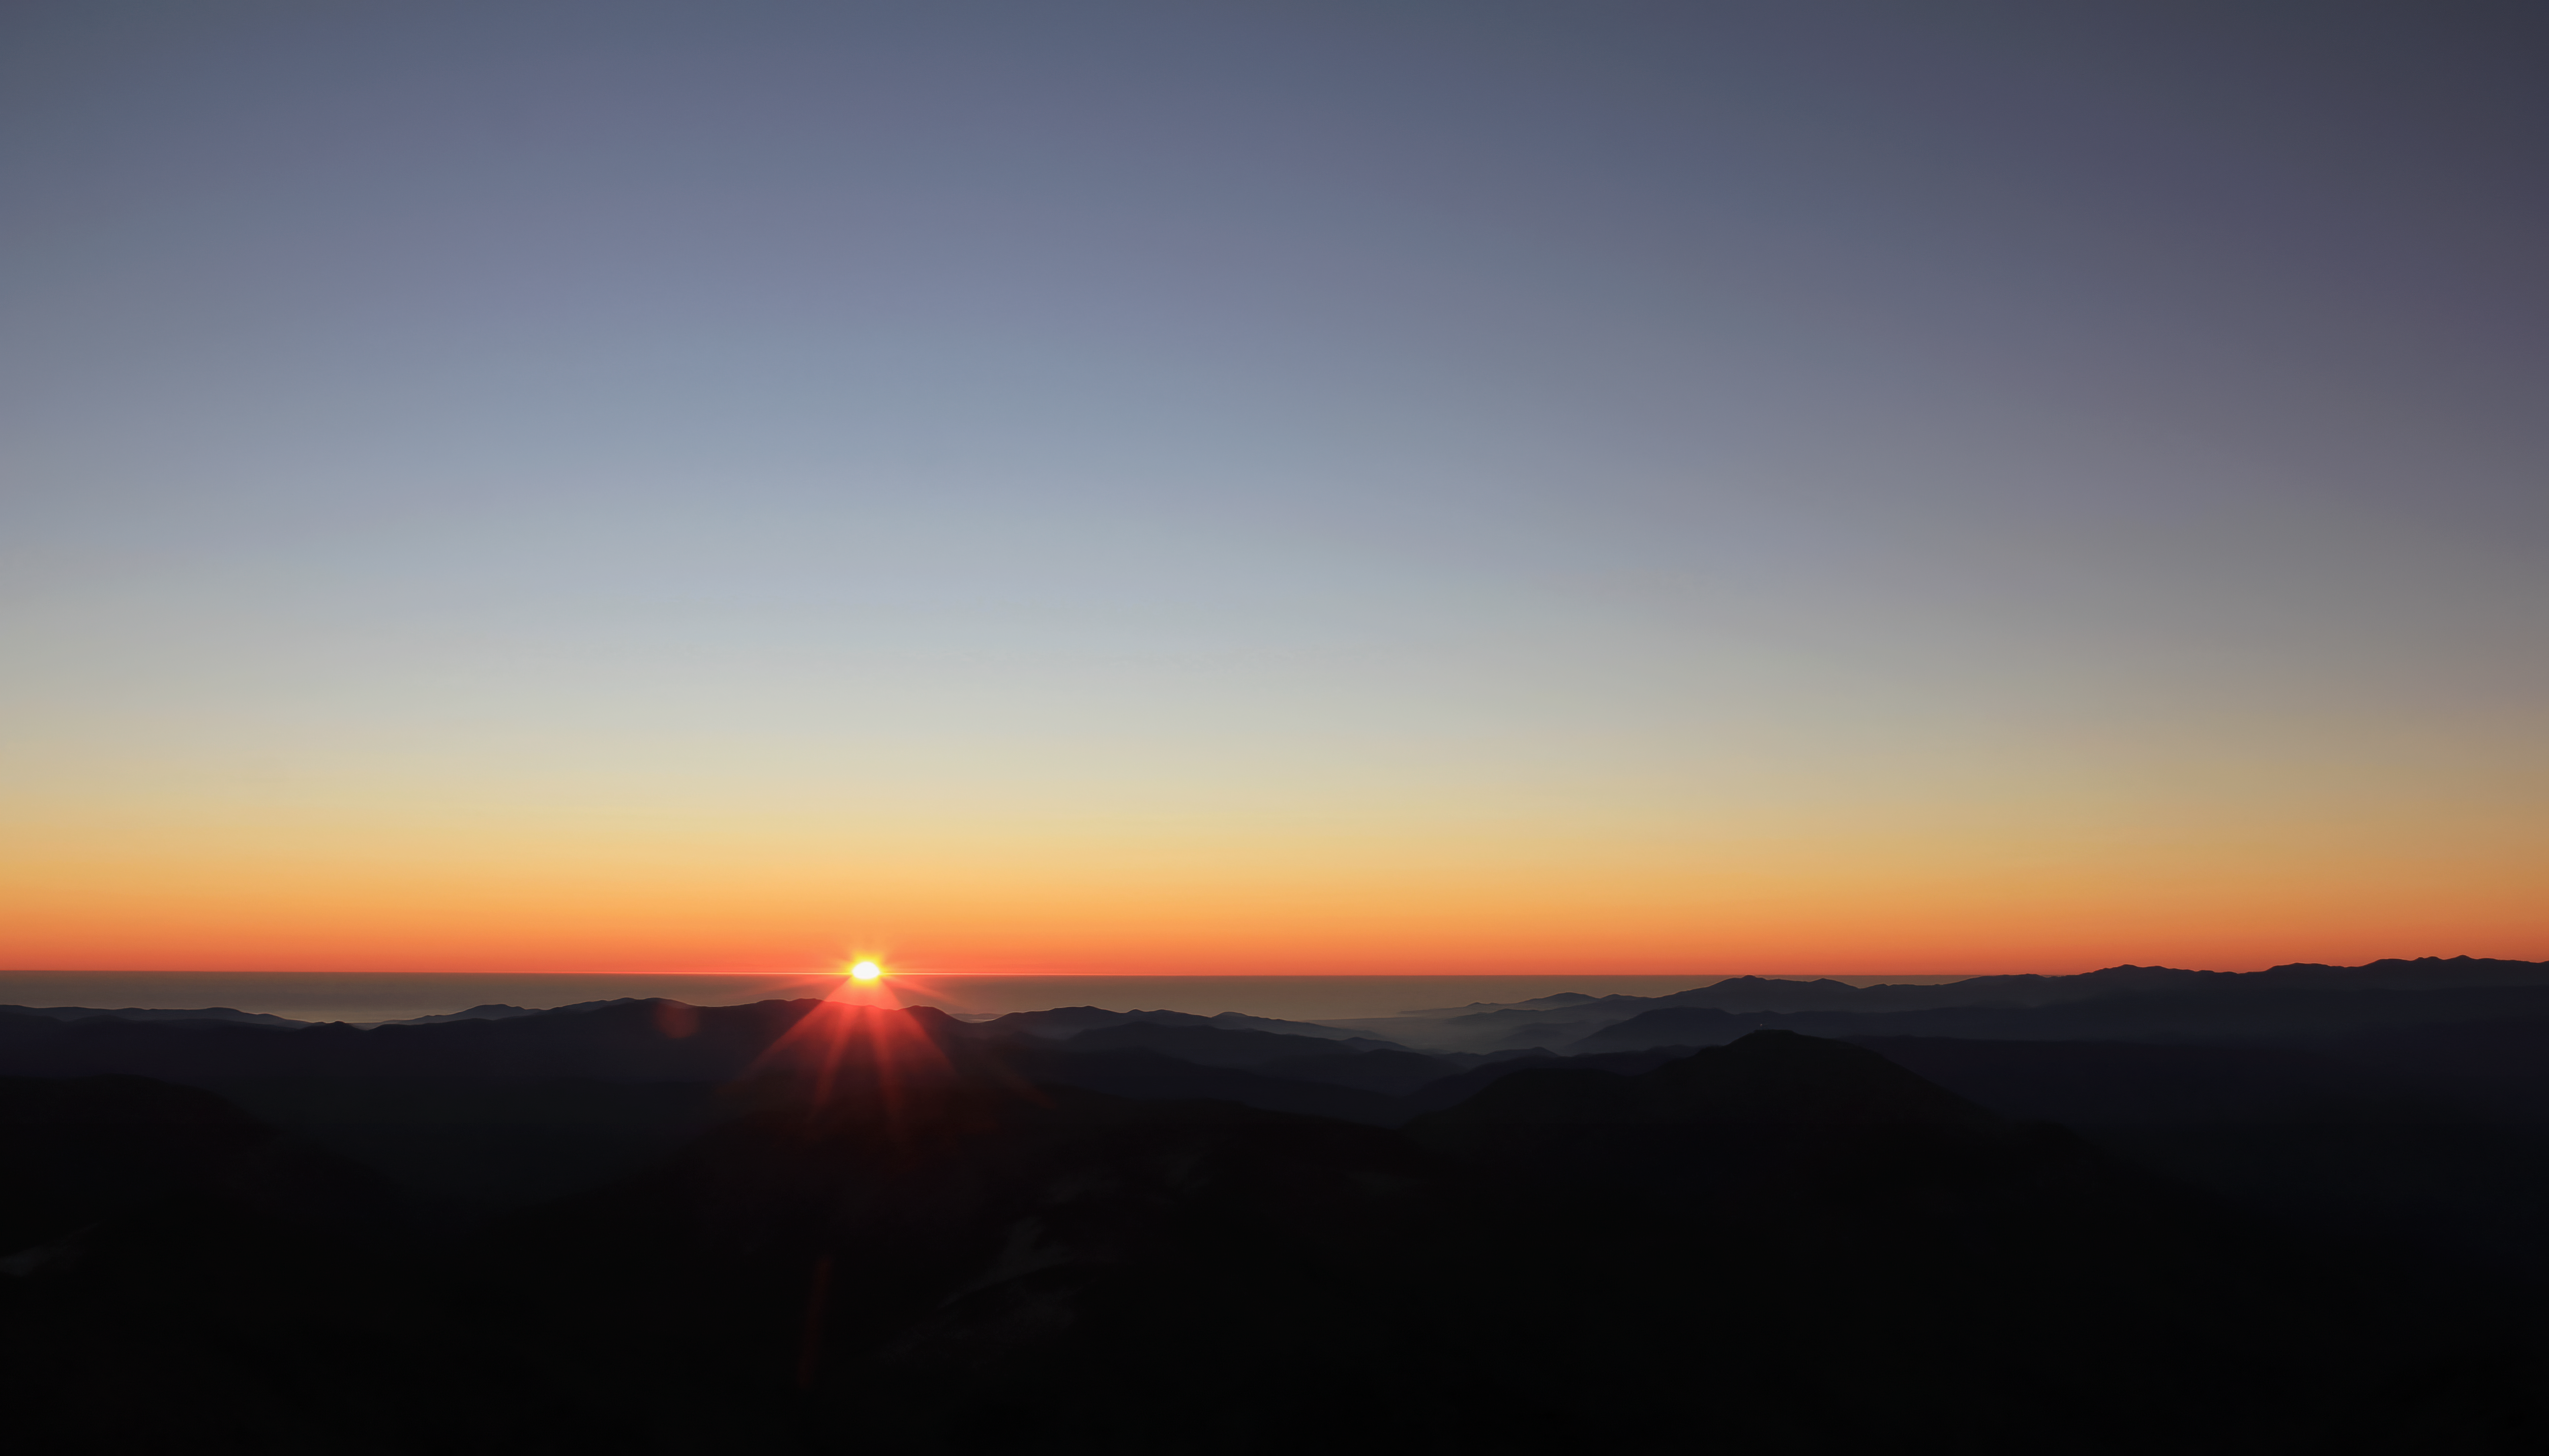

Winter Sunset at Cerro Pachón

The sun sets over mountains near Cerro Pachón in Chile, home of the International Gemini Observatory.

Credit: NOIRLab/AURA/NSF/J. Fuentes